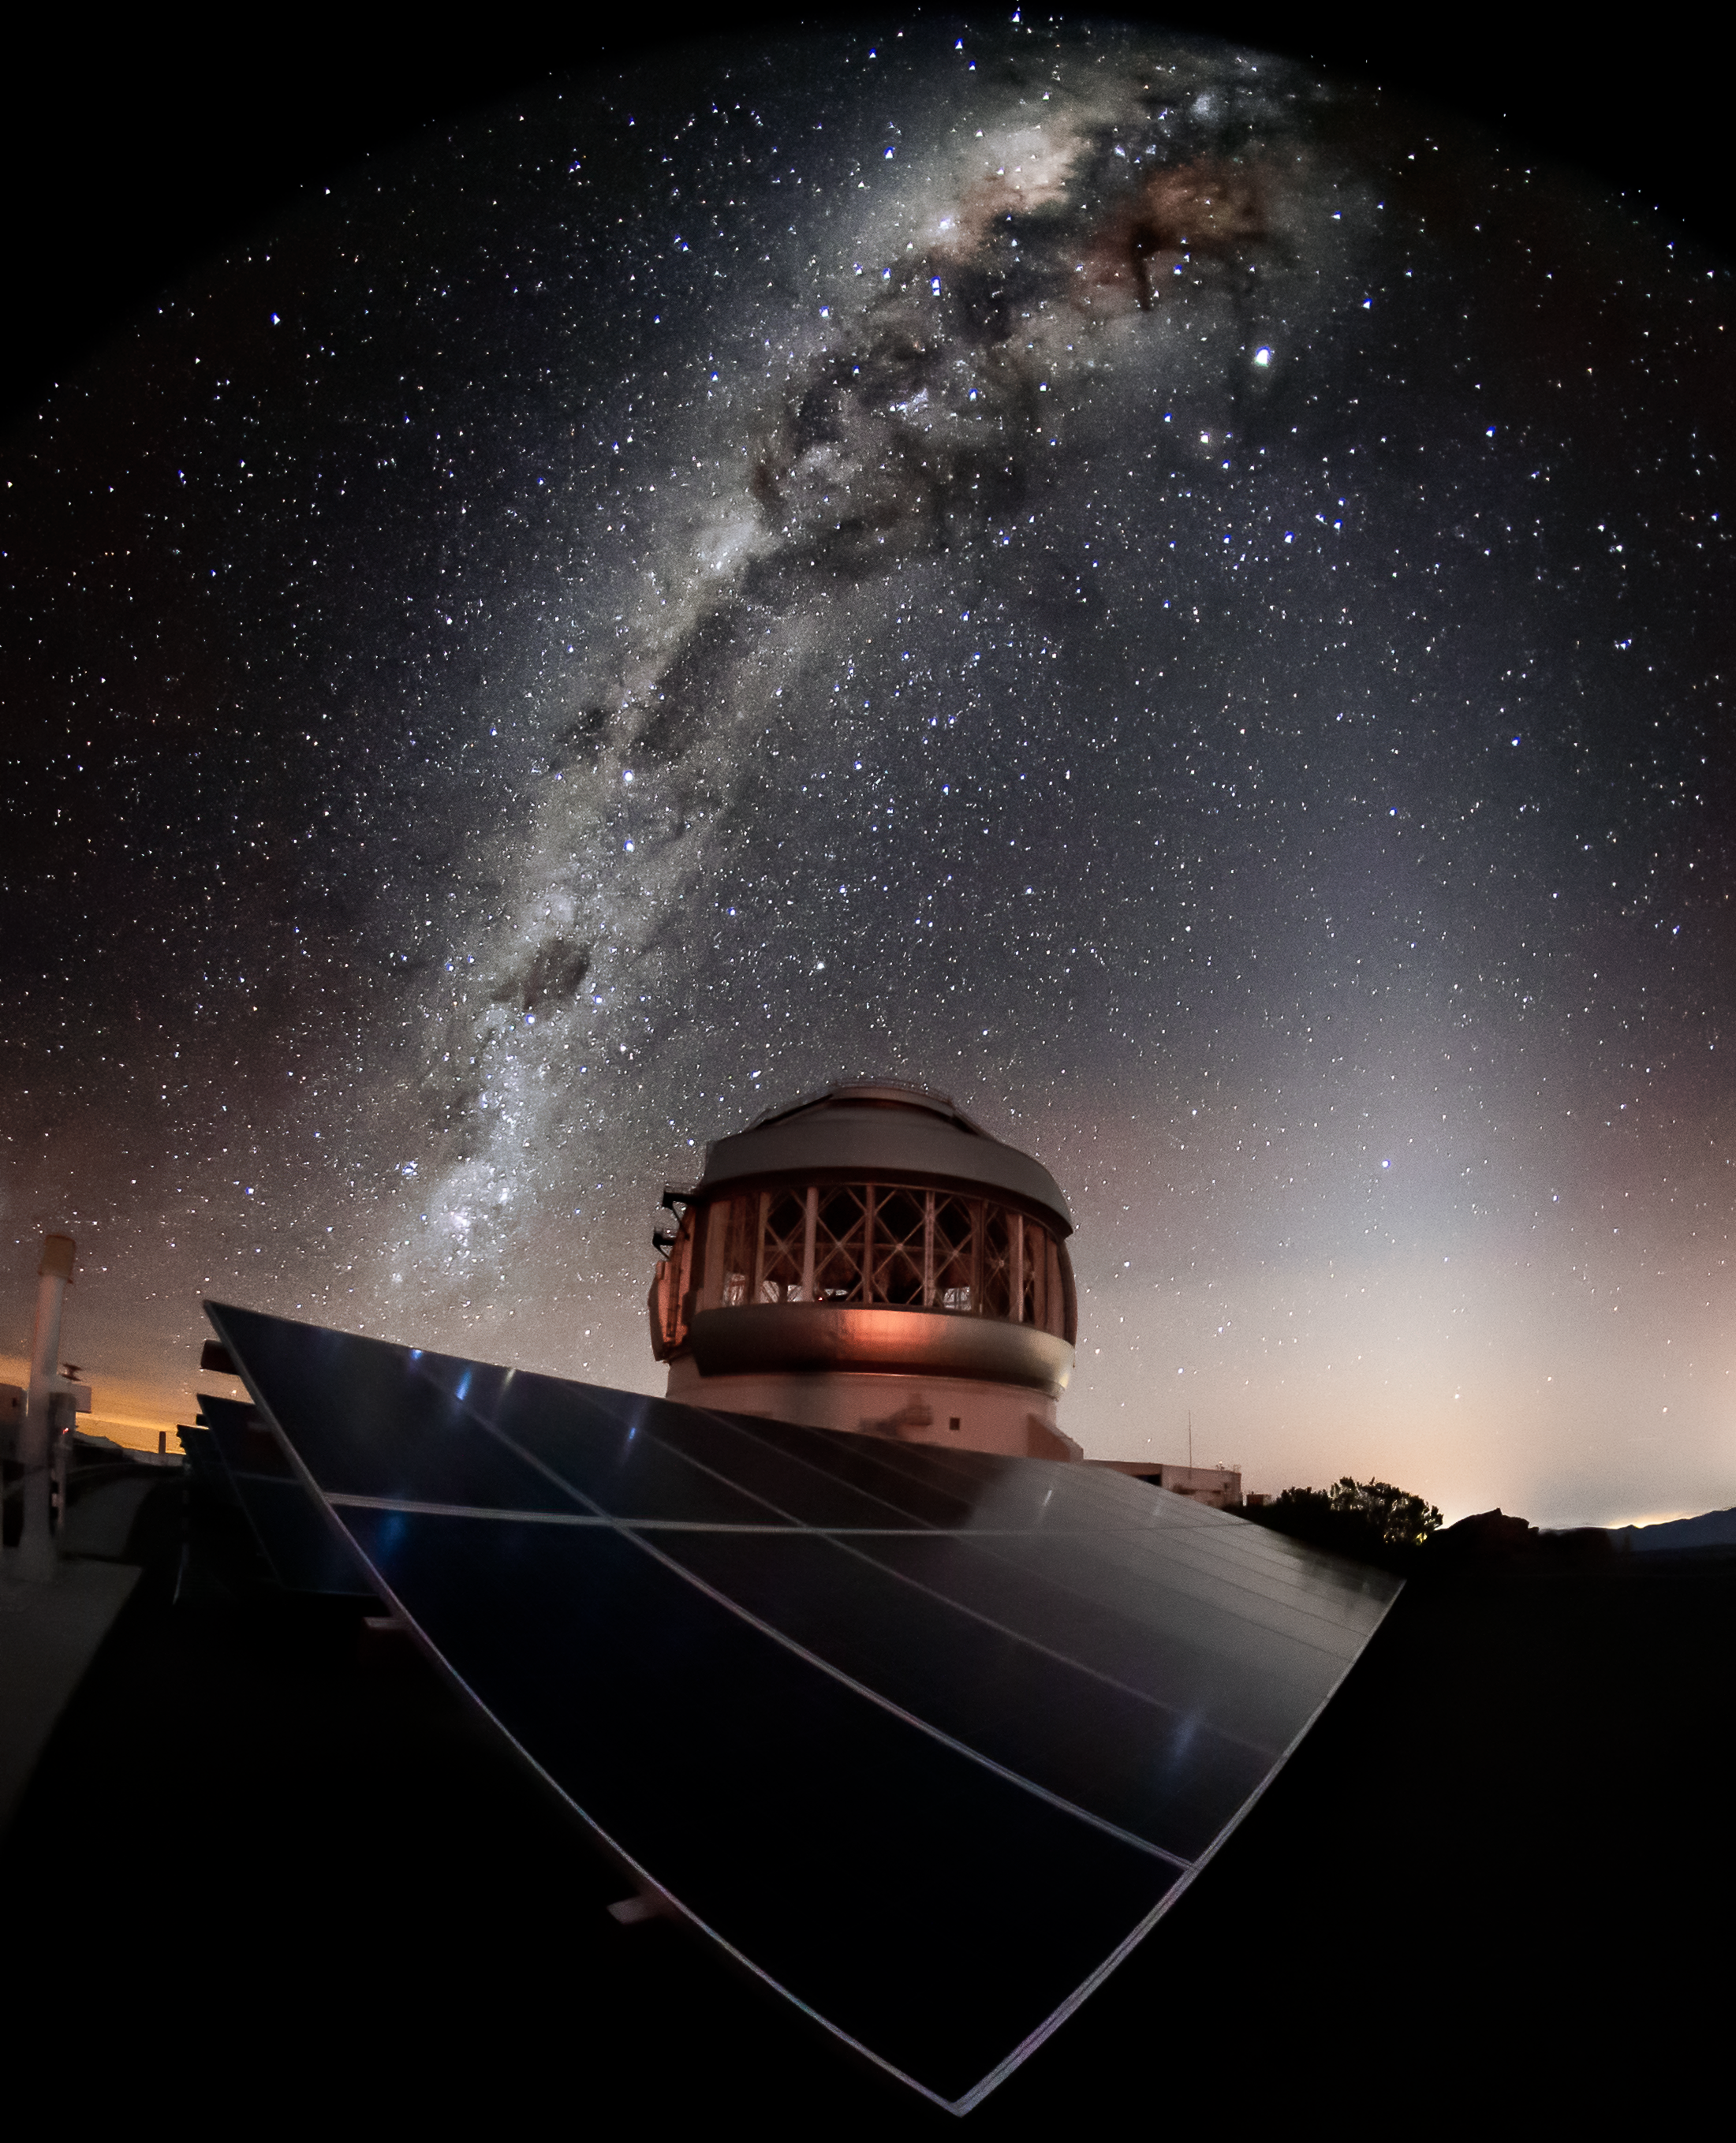

The Milky Way over Gemini South

This wide-angle shot shows the Milky Way - and the Magellanic Clouds too - over Gemini South. Gemini South is part of the International Gemini Observatory, a program of NSF NOIRLab.

Credit: International Gemini Observatory/NOIRLab/AURA/NSF/M. Paredes